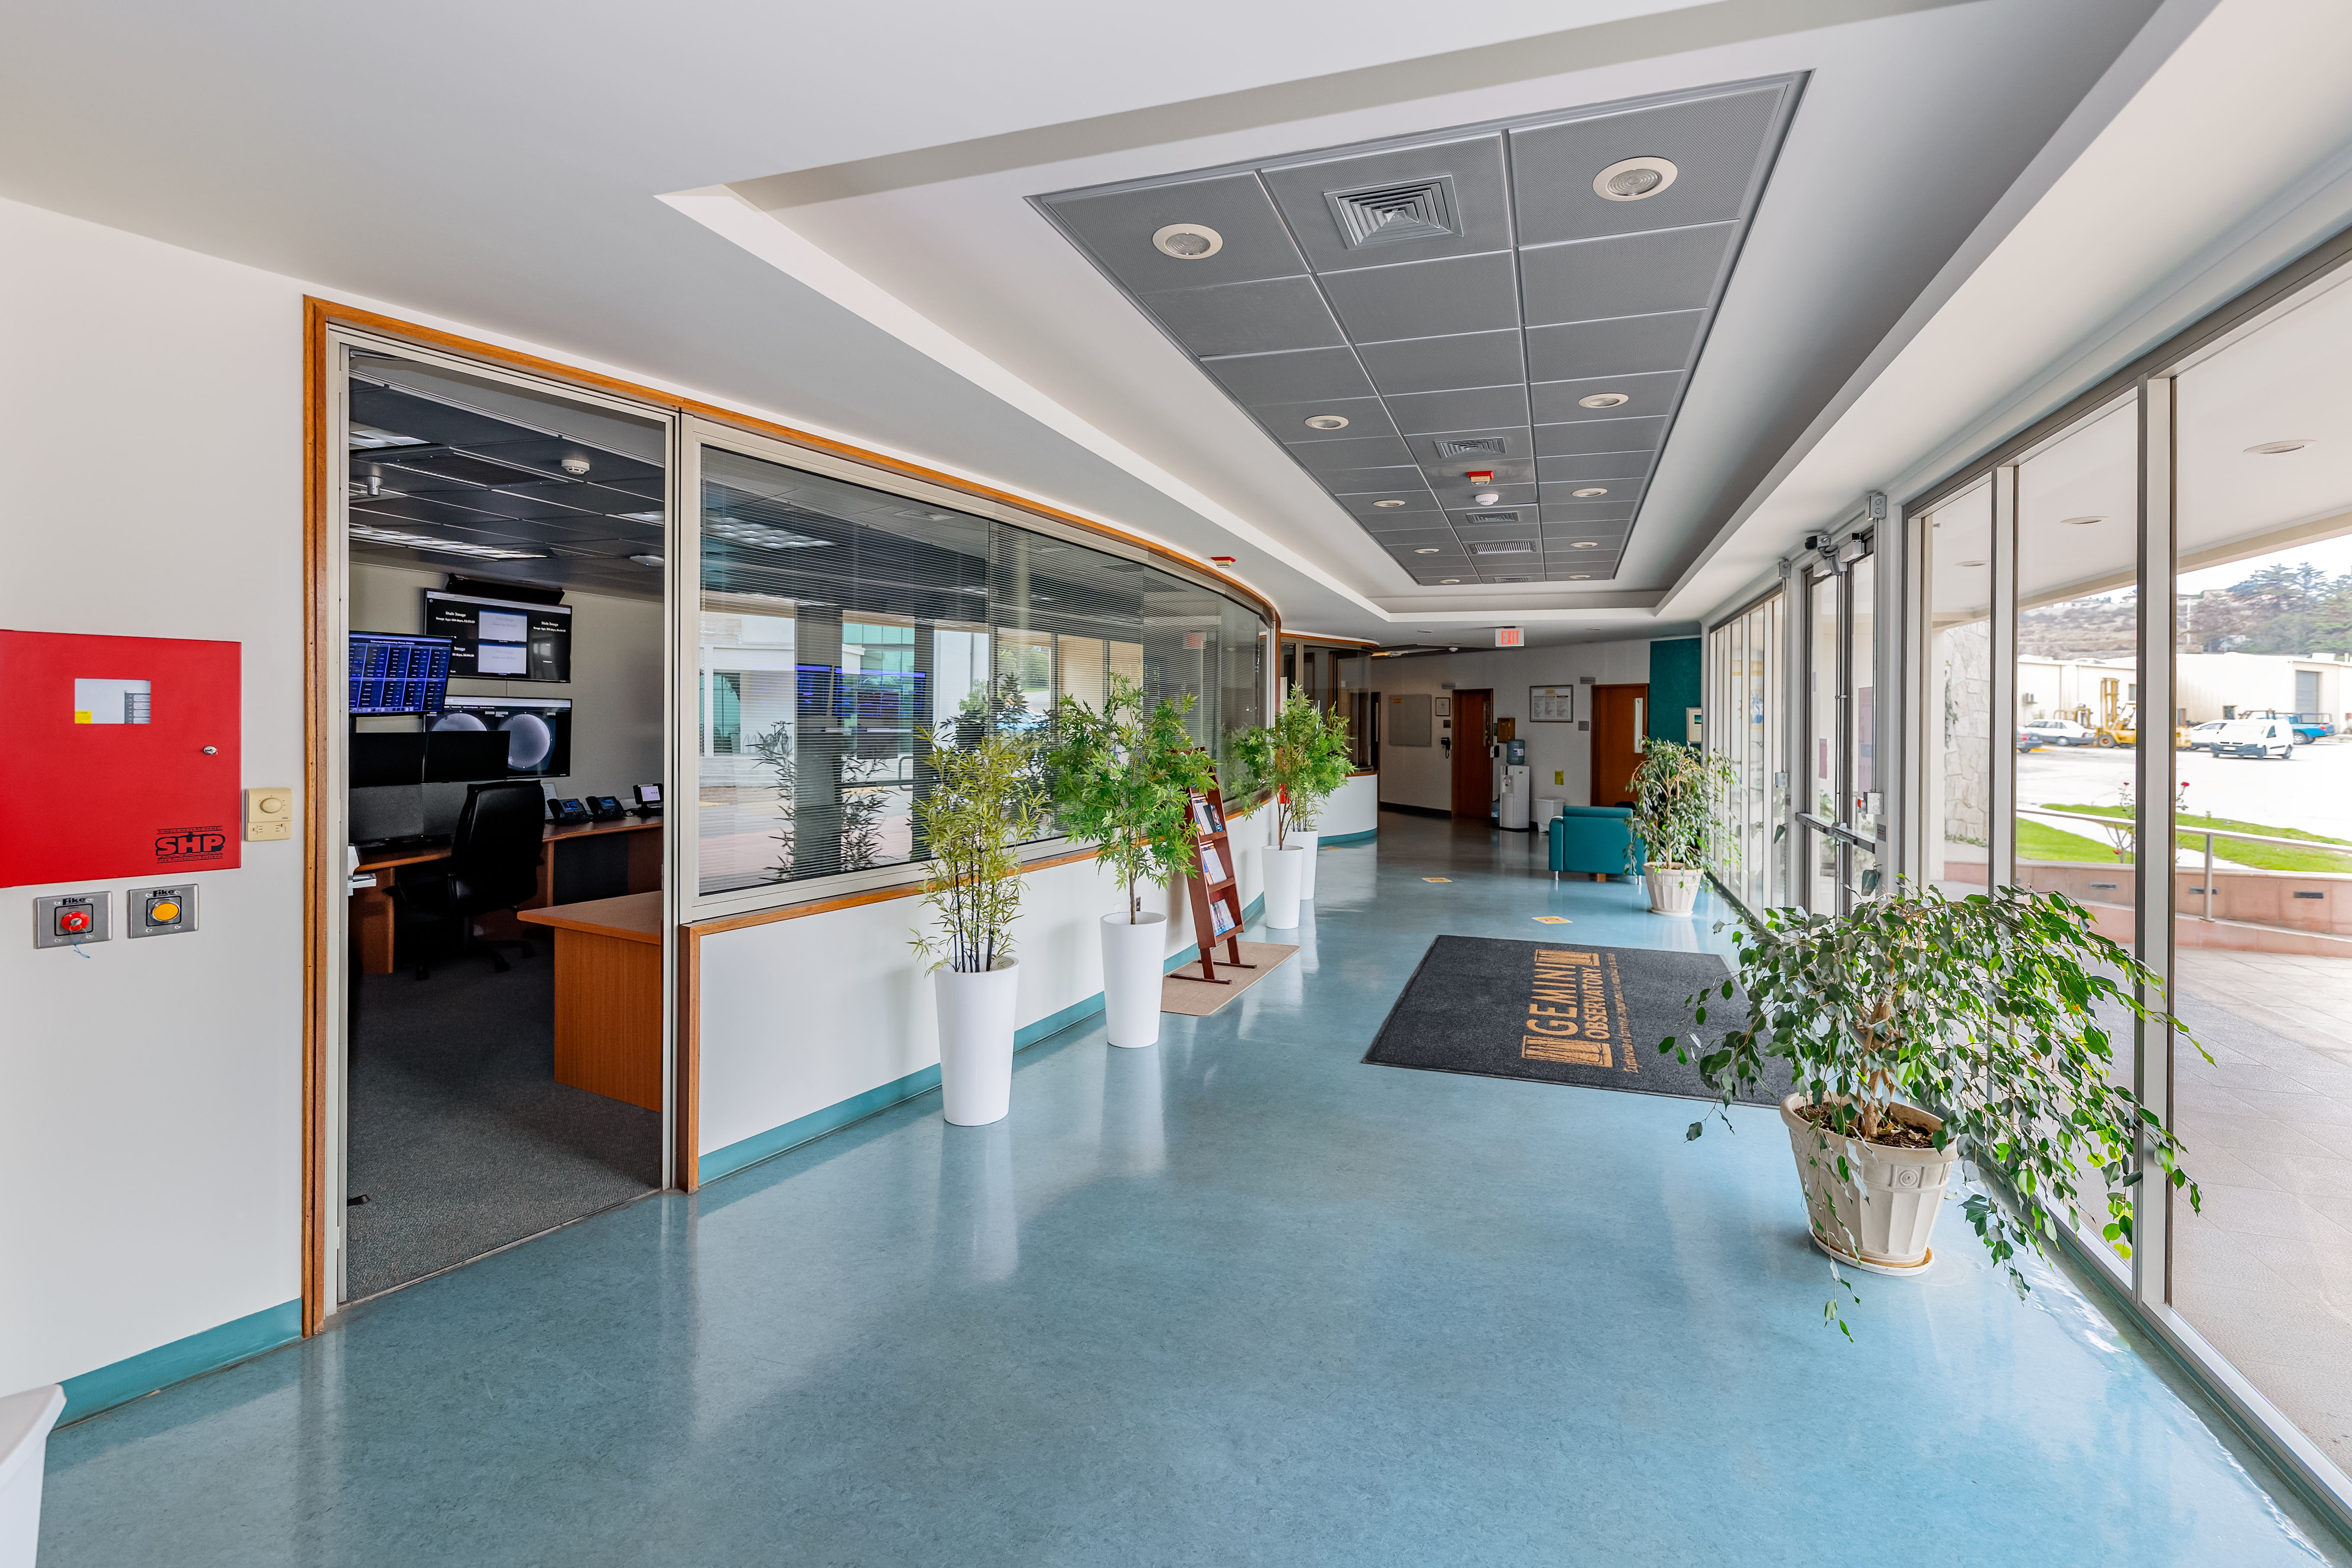

AURA Recinto Building C Entrance Hall

The entrance hall at AURA Recinto's Building C in La Serena, Chile.

Credit: NOIRLab/NSF/AURA/T. Slovinský